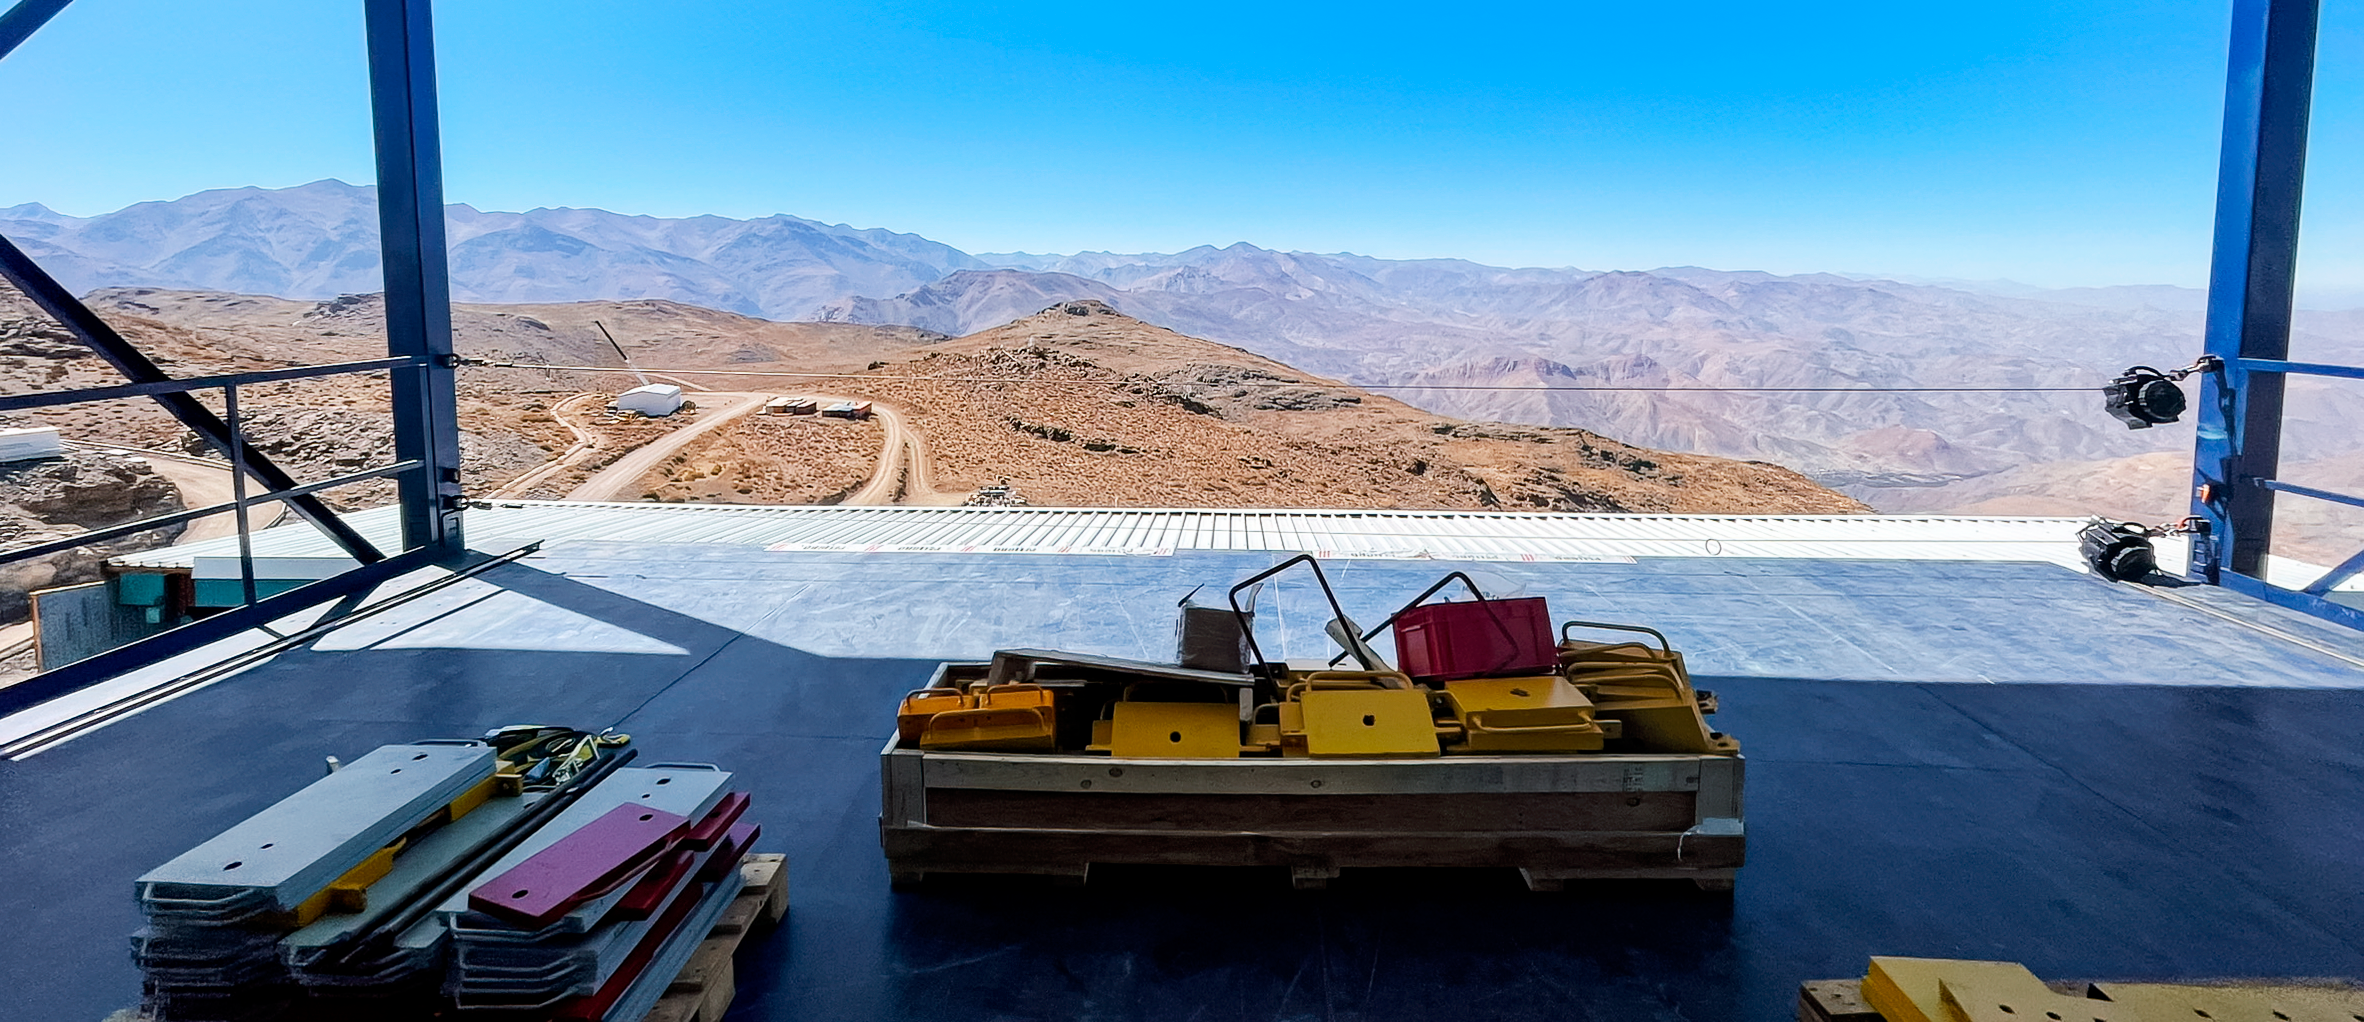

View from Rubin Vertical Platform Lift

View from the Observatory's vertical platform lift, used to move equipment between the telescope floor (Level 8) and the maintenance floor (Level 3).

Credit: RubinObs/NOIRLab/SLAC/NSF/DOE/AURA